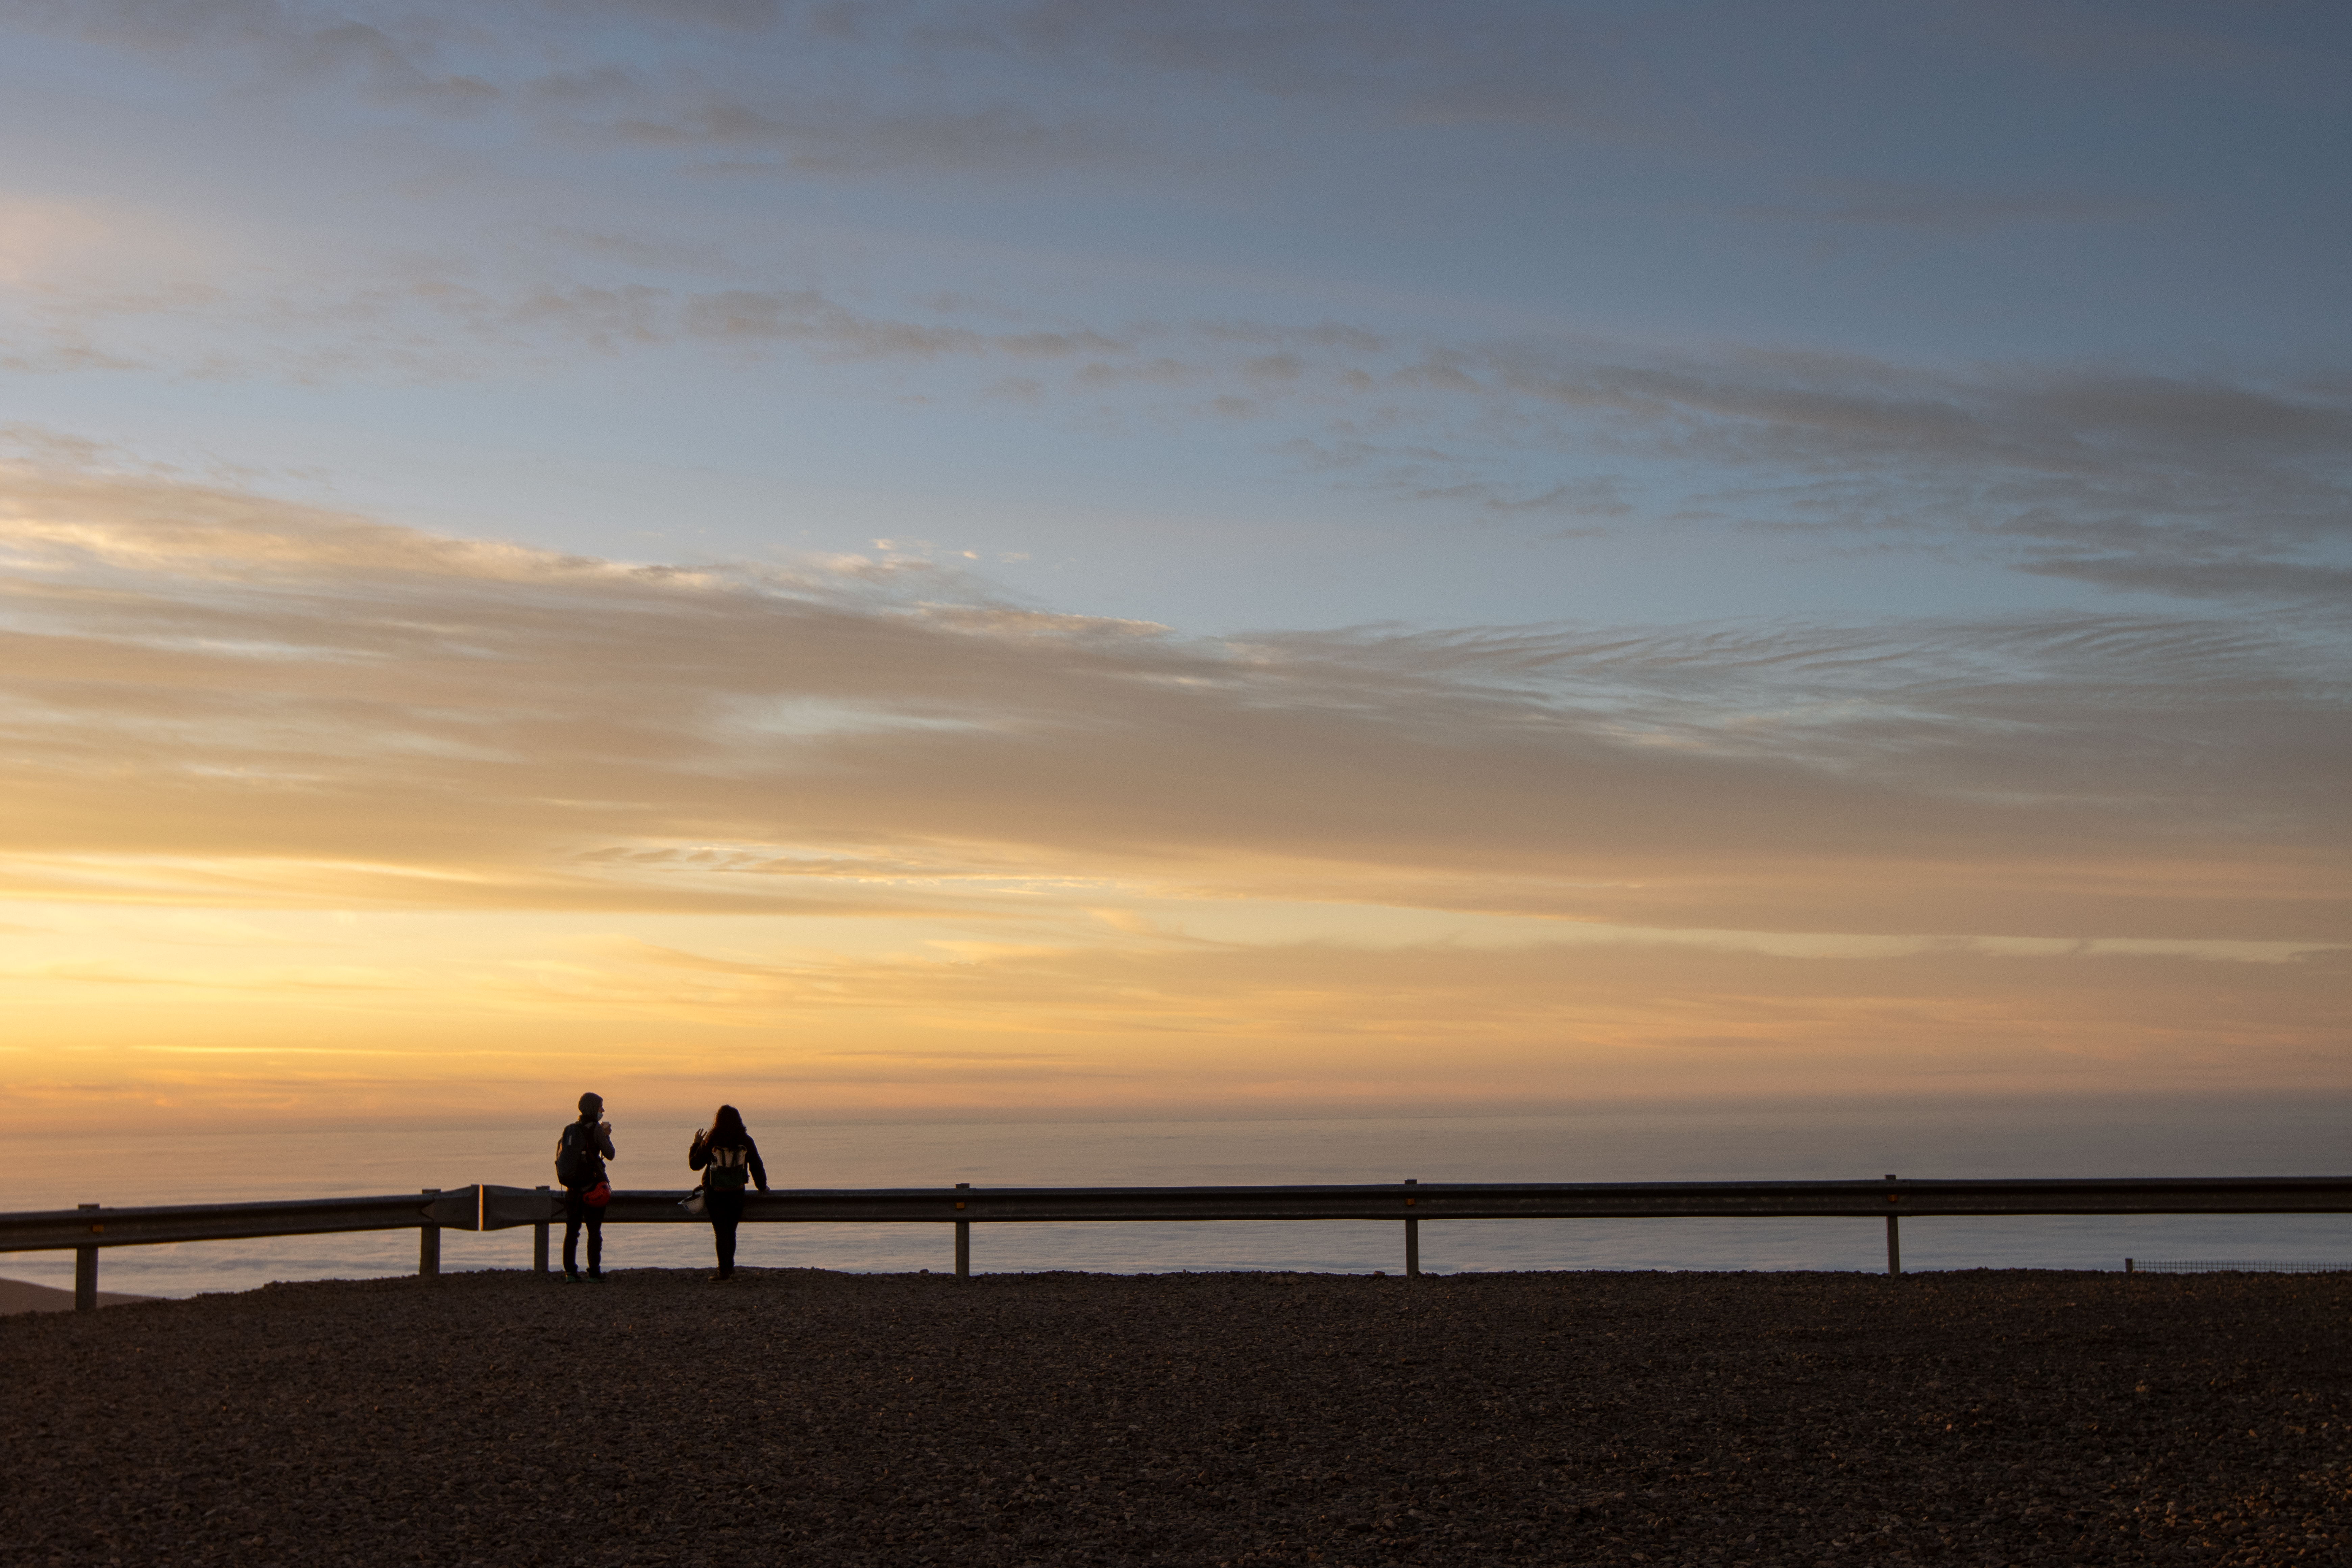

Glorious views from the VLT platform

Sofía Otero, ESO Outreach Officer Chile, and Laura Ventura, ESO Head of Communication Chile, pictured during the glorious sunset at ESO's VLT platform in the Atacama Desert, Chile.

Credit: ESO